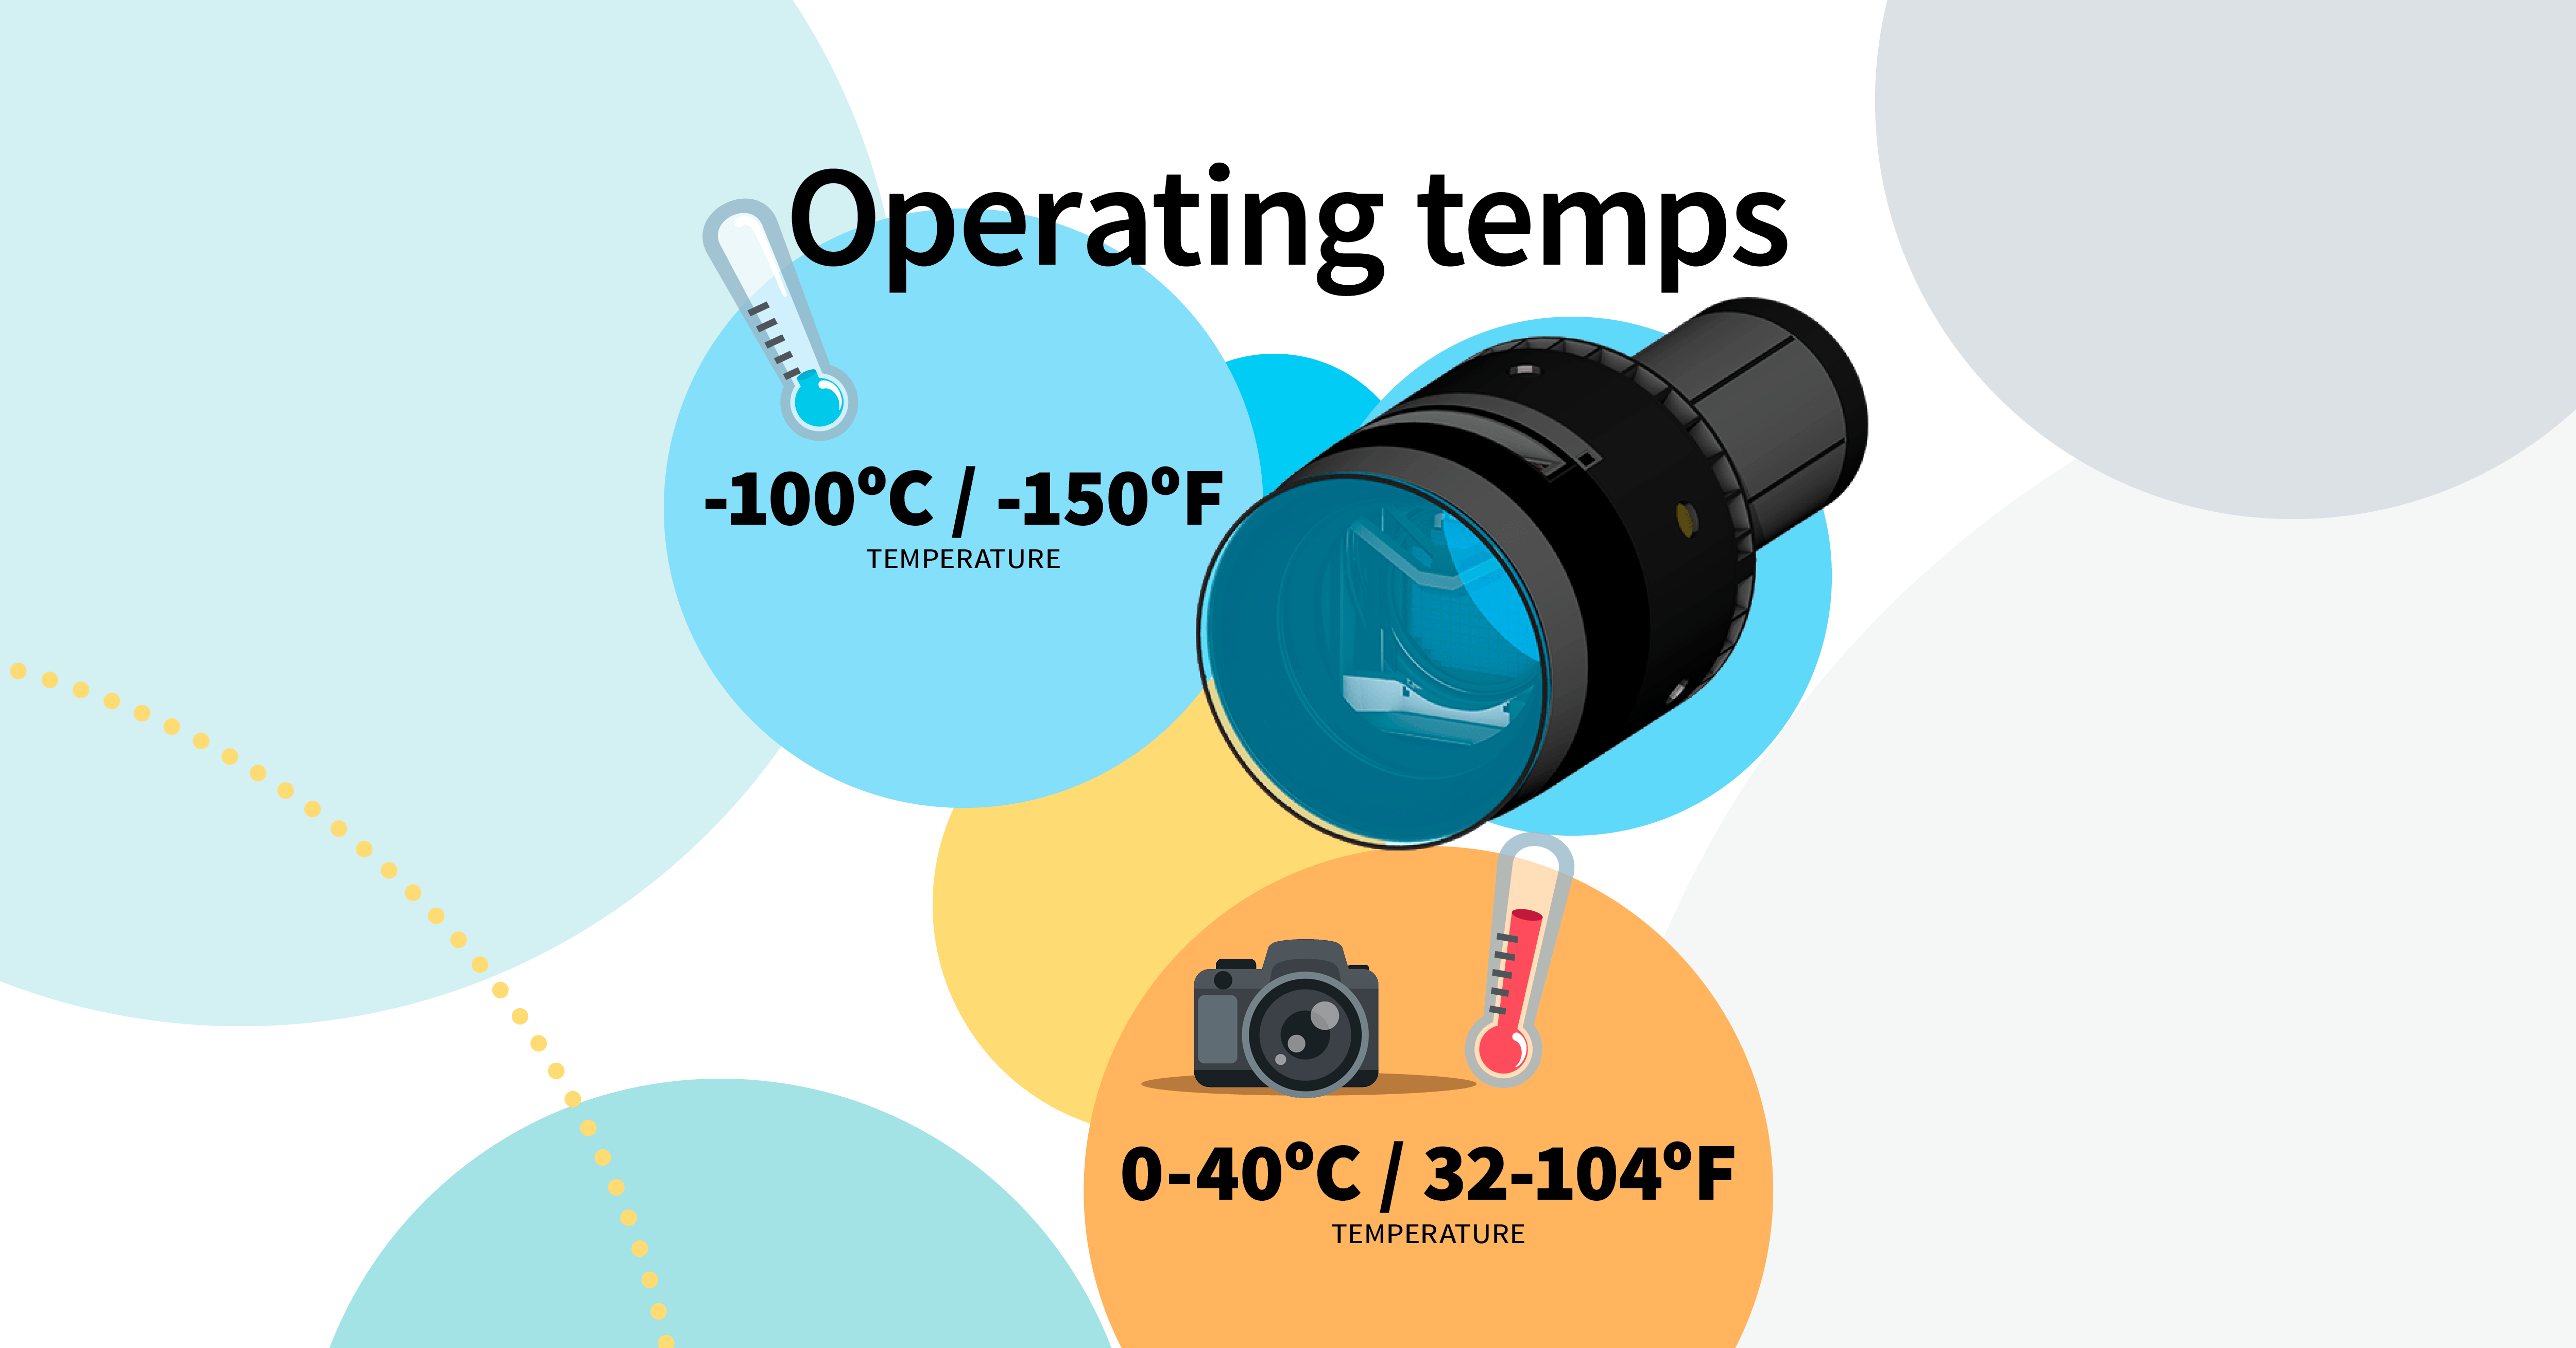

LSST Camera Illustration

Educational illustration of the Rubin Observatory LSST Camera.

Credit: RubinObs/NOIRLab/SLAC/NSF/DOE/AURA/J. Pinto